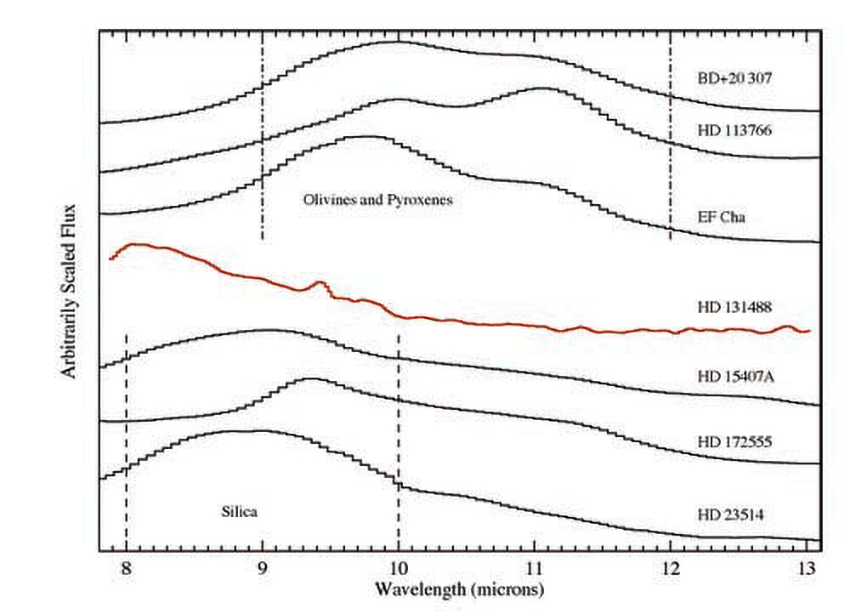

Astronomers Say Alien Dust Is Nothing To Sneeze At

Mid-infrared spectroscopy of a sample of stars known to host warm dust in their terrestrial planet zones. The three spectra at the top of the plot illustrate the features of olivine and pyroxene dust species whereas the bottom three spectra illustrate the features of silica dust species. These species of dust are commonly found in comets and asteroids in our own Solar System. The red middle curve shows the Gemini-South T-ReCS spectrum of HD 131488 which exhibits a dust spectral feature that is significantly different from the others shown. Comparison spectra were taken from the Spitzer-IRS archive.

Credit: NOIRLab